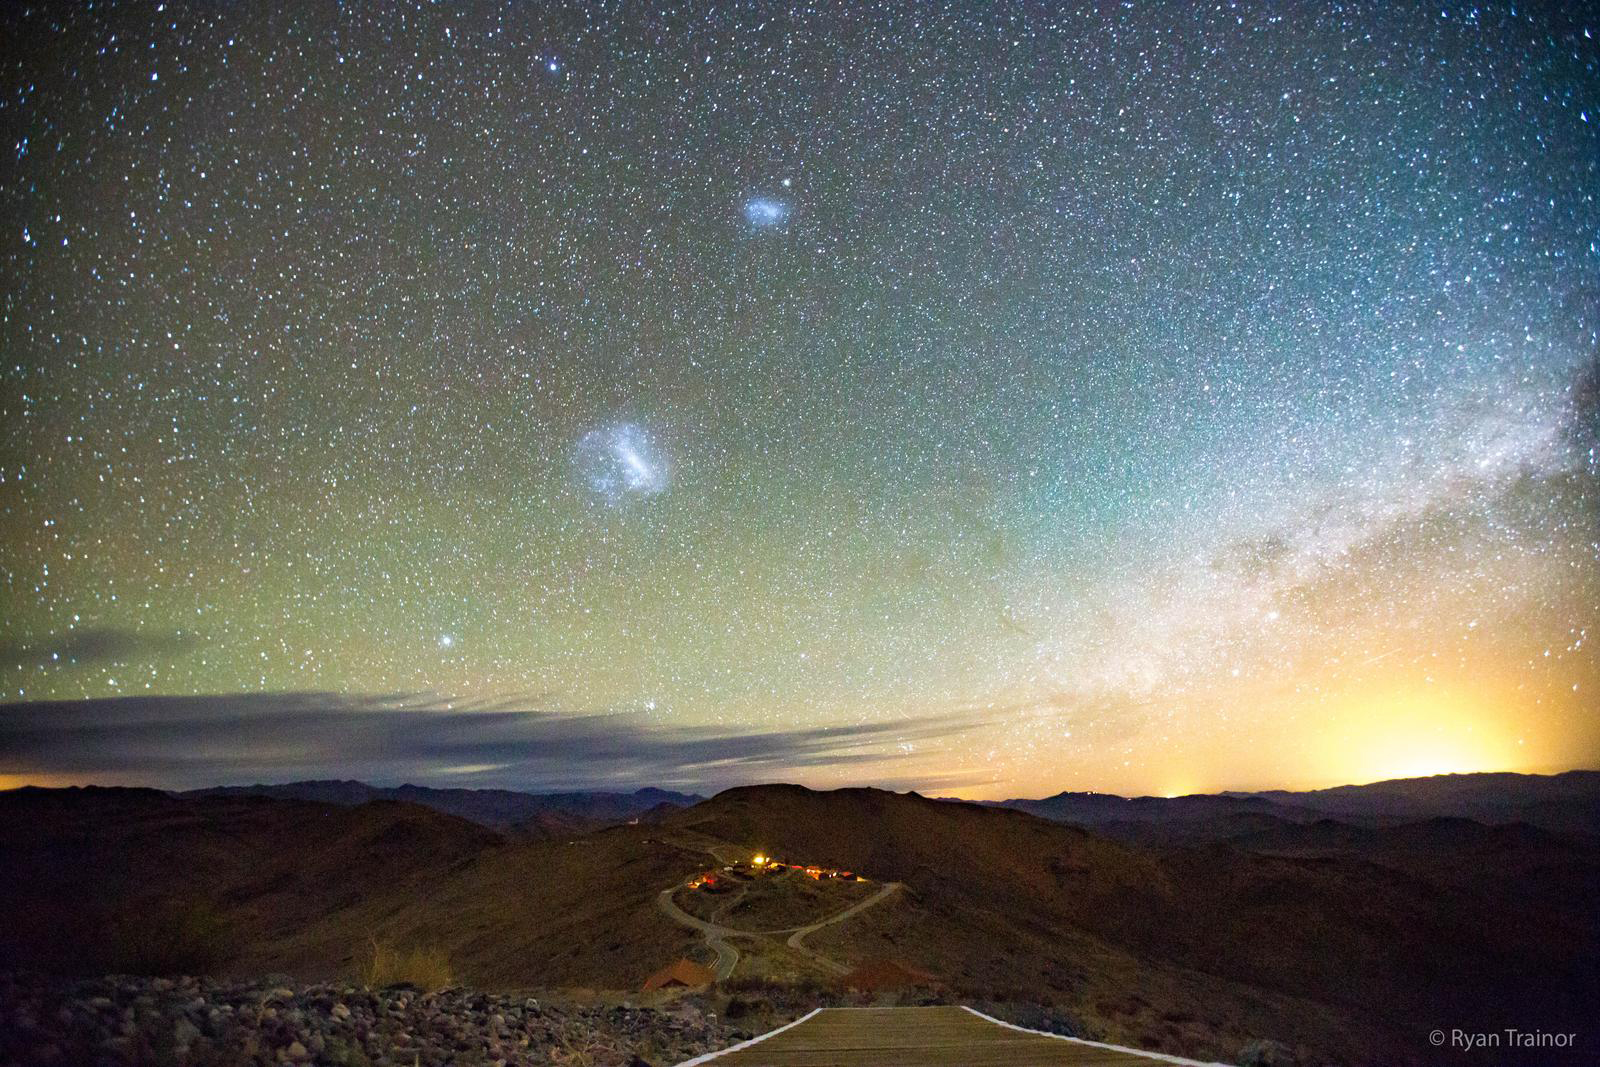

An astrophotographic portrait of the Large and Small Magellanic Clouds

(lower left and upper right, respectively) above Las Campanas Observatory in Chile, home of the du Pont Telescope with which the SDSS’s APOGEE South Spectrograph observes the southern skies. The Magellanic Clouds are visible with the unaided eye in the Southern Hemisphere, but to capture an image like this requires a camera optimized for astrophotography.

Credit: Ryan Trainor (Franklin and Marshall College).